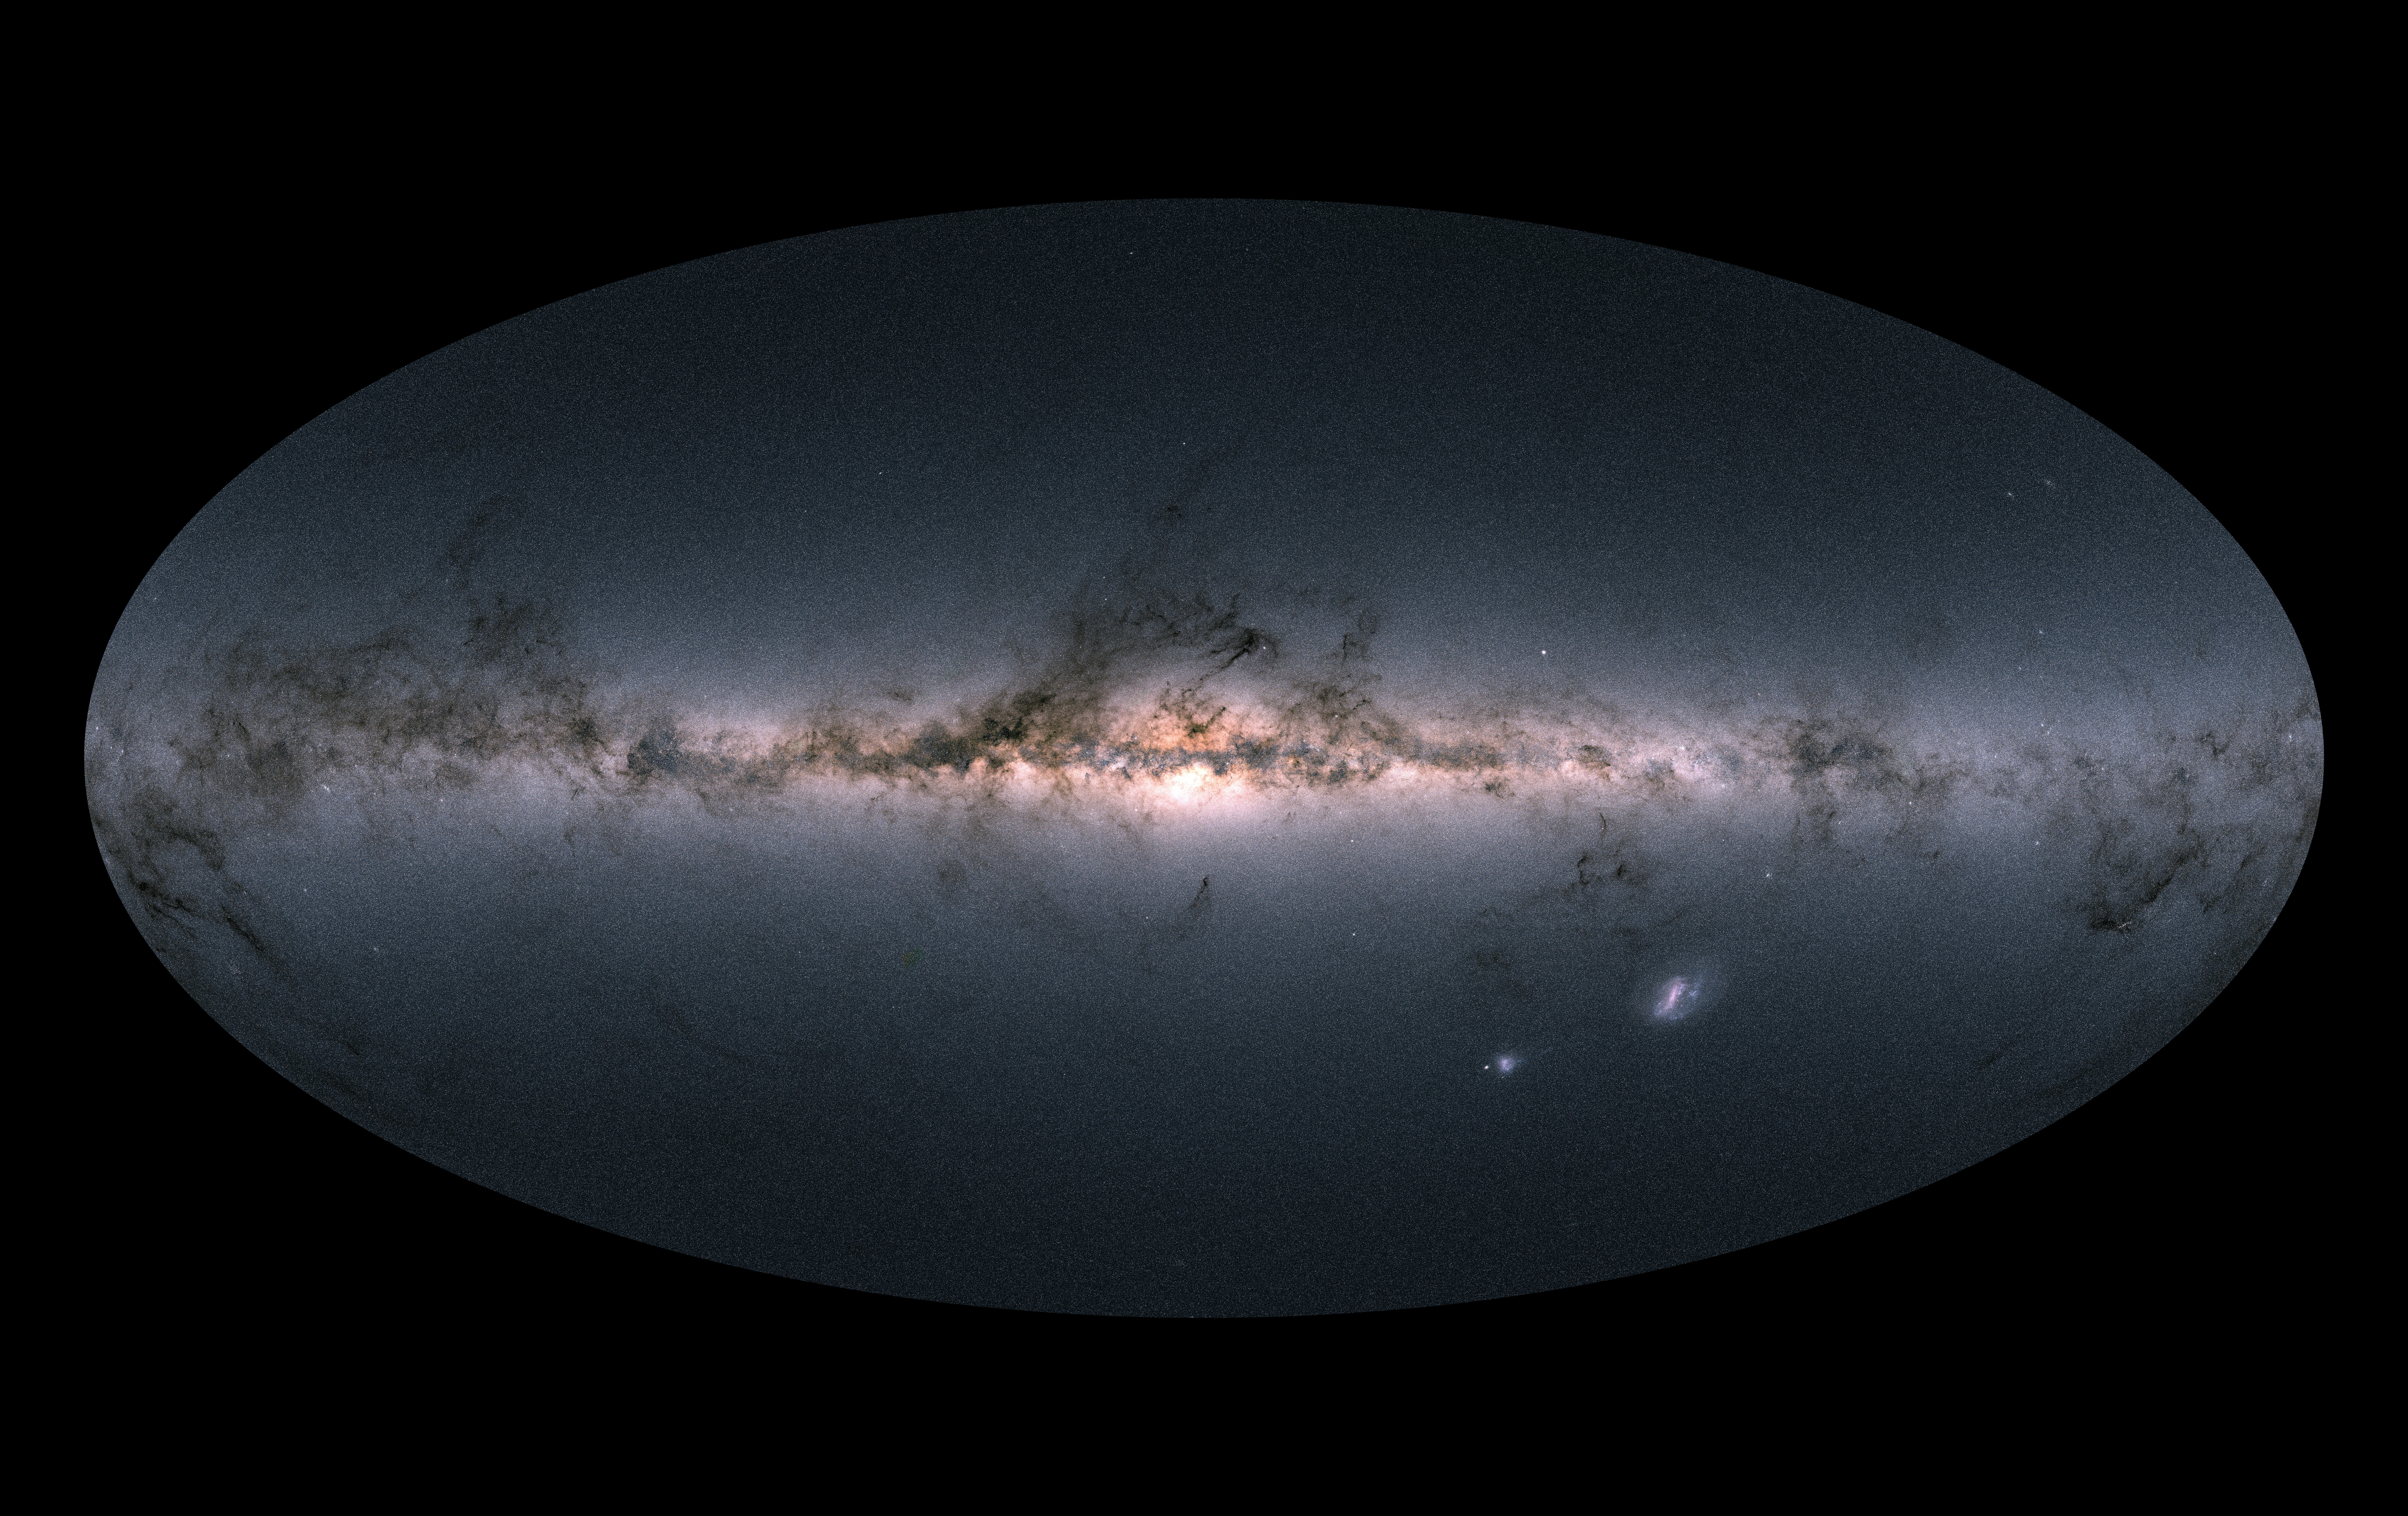

Gaia's all-sky view

Gaia's all-sky view of our Milky Way Galaxy and neighbouring galaxies, based on measurements of nearly 1.7 billion stars. The map shows the total brightness and colour of stars observed by the ESA satellite in each portion of the sky between July 2014 and May 2016.

Brighter regions indicate denser concentrations of especially bright stars, while darker regions correspond to patches of the sky where fewer bright stars are observed. The colour representation is obtained by combining the total amount of light with the amount of blue and red light recorded by Gaia in each patch of the sky.

The bright horizontal structure that dominates the image is the Galactic plane, the flattened disc that hosts most of the stars in our home Galaxy. In the middle of the image, the Galactic centre appears vivid and teeming with stars.

More information on: http://sci.esa.int/gaia/60169-gaia-s-sky-in-colour/

Credit: ESA/Gaia/DPAC